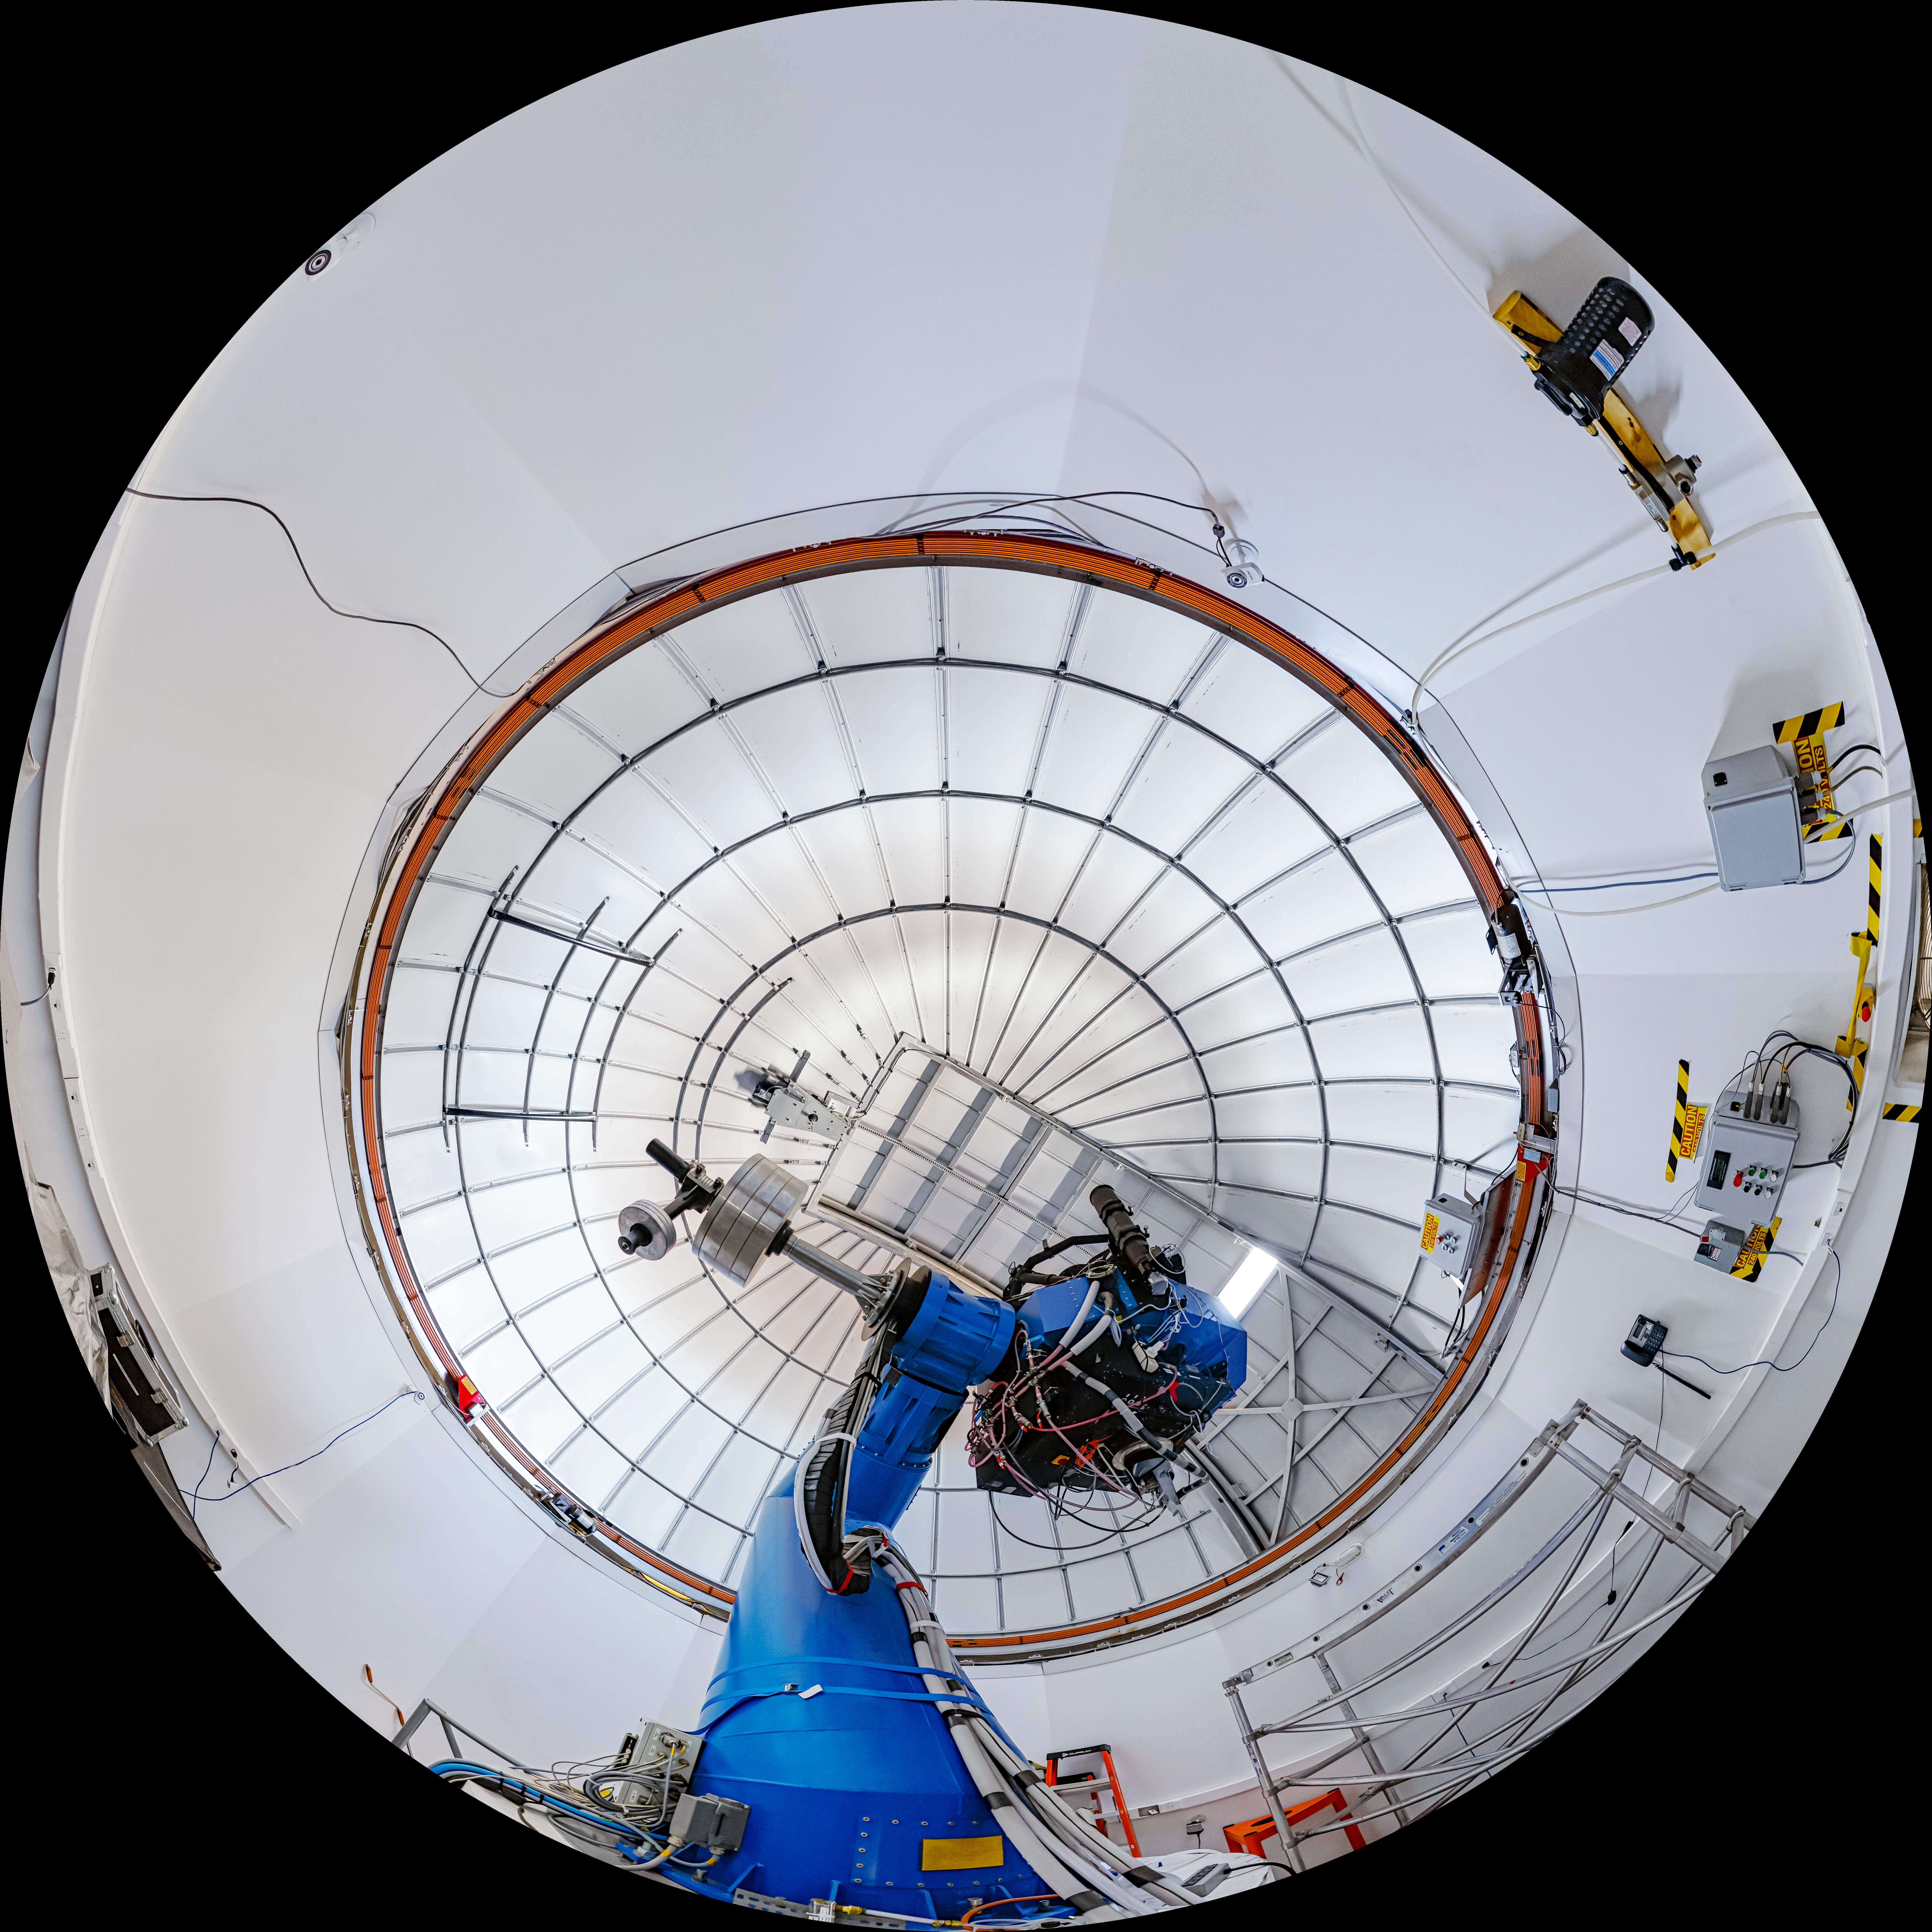

T80-South Telescope Interior Fulldome

A fulldome view of the T80-South Telescope at Cerro Tololo Inter-American Observatory in Chile.

A 360 panorama version of this image can be viewed here.

Credit: CTIO/NOIRLab/NSF/AURA/ P. Horálek